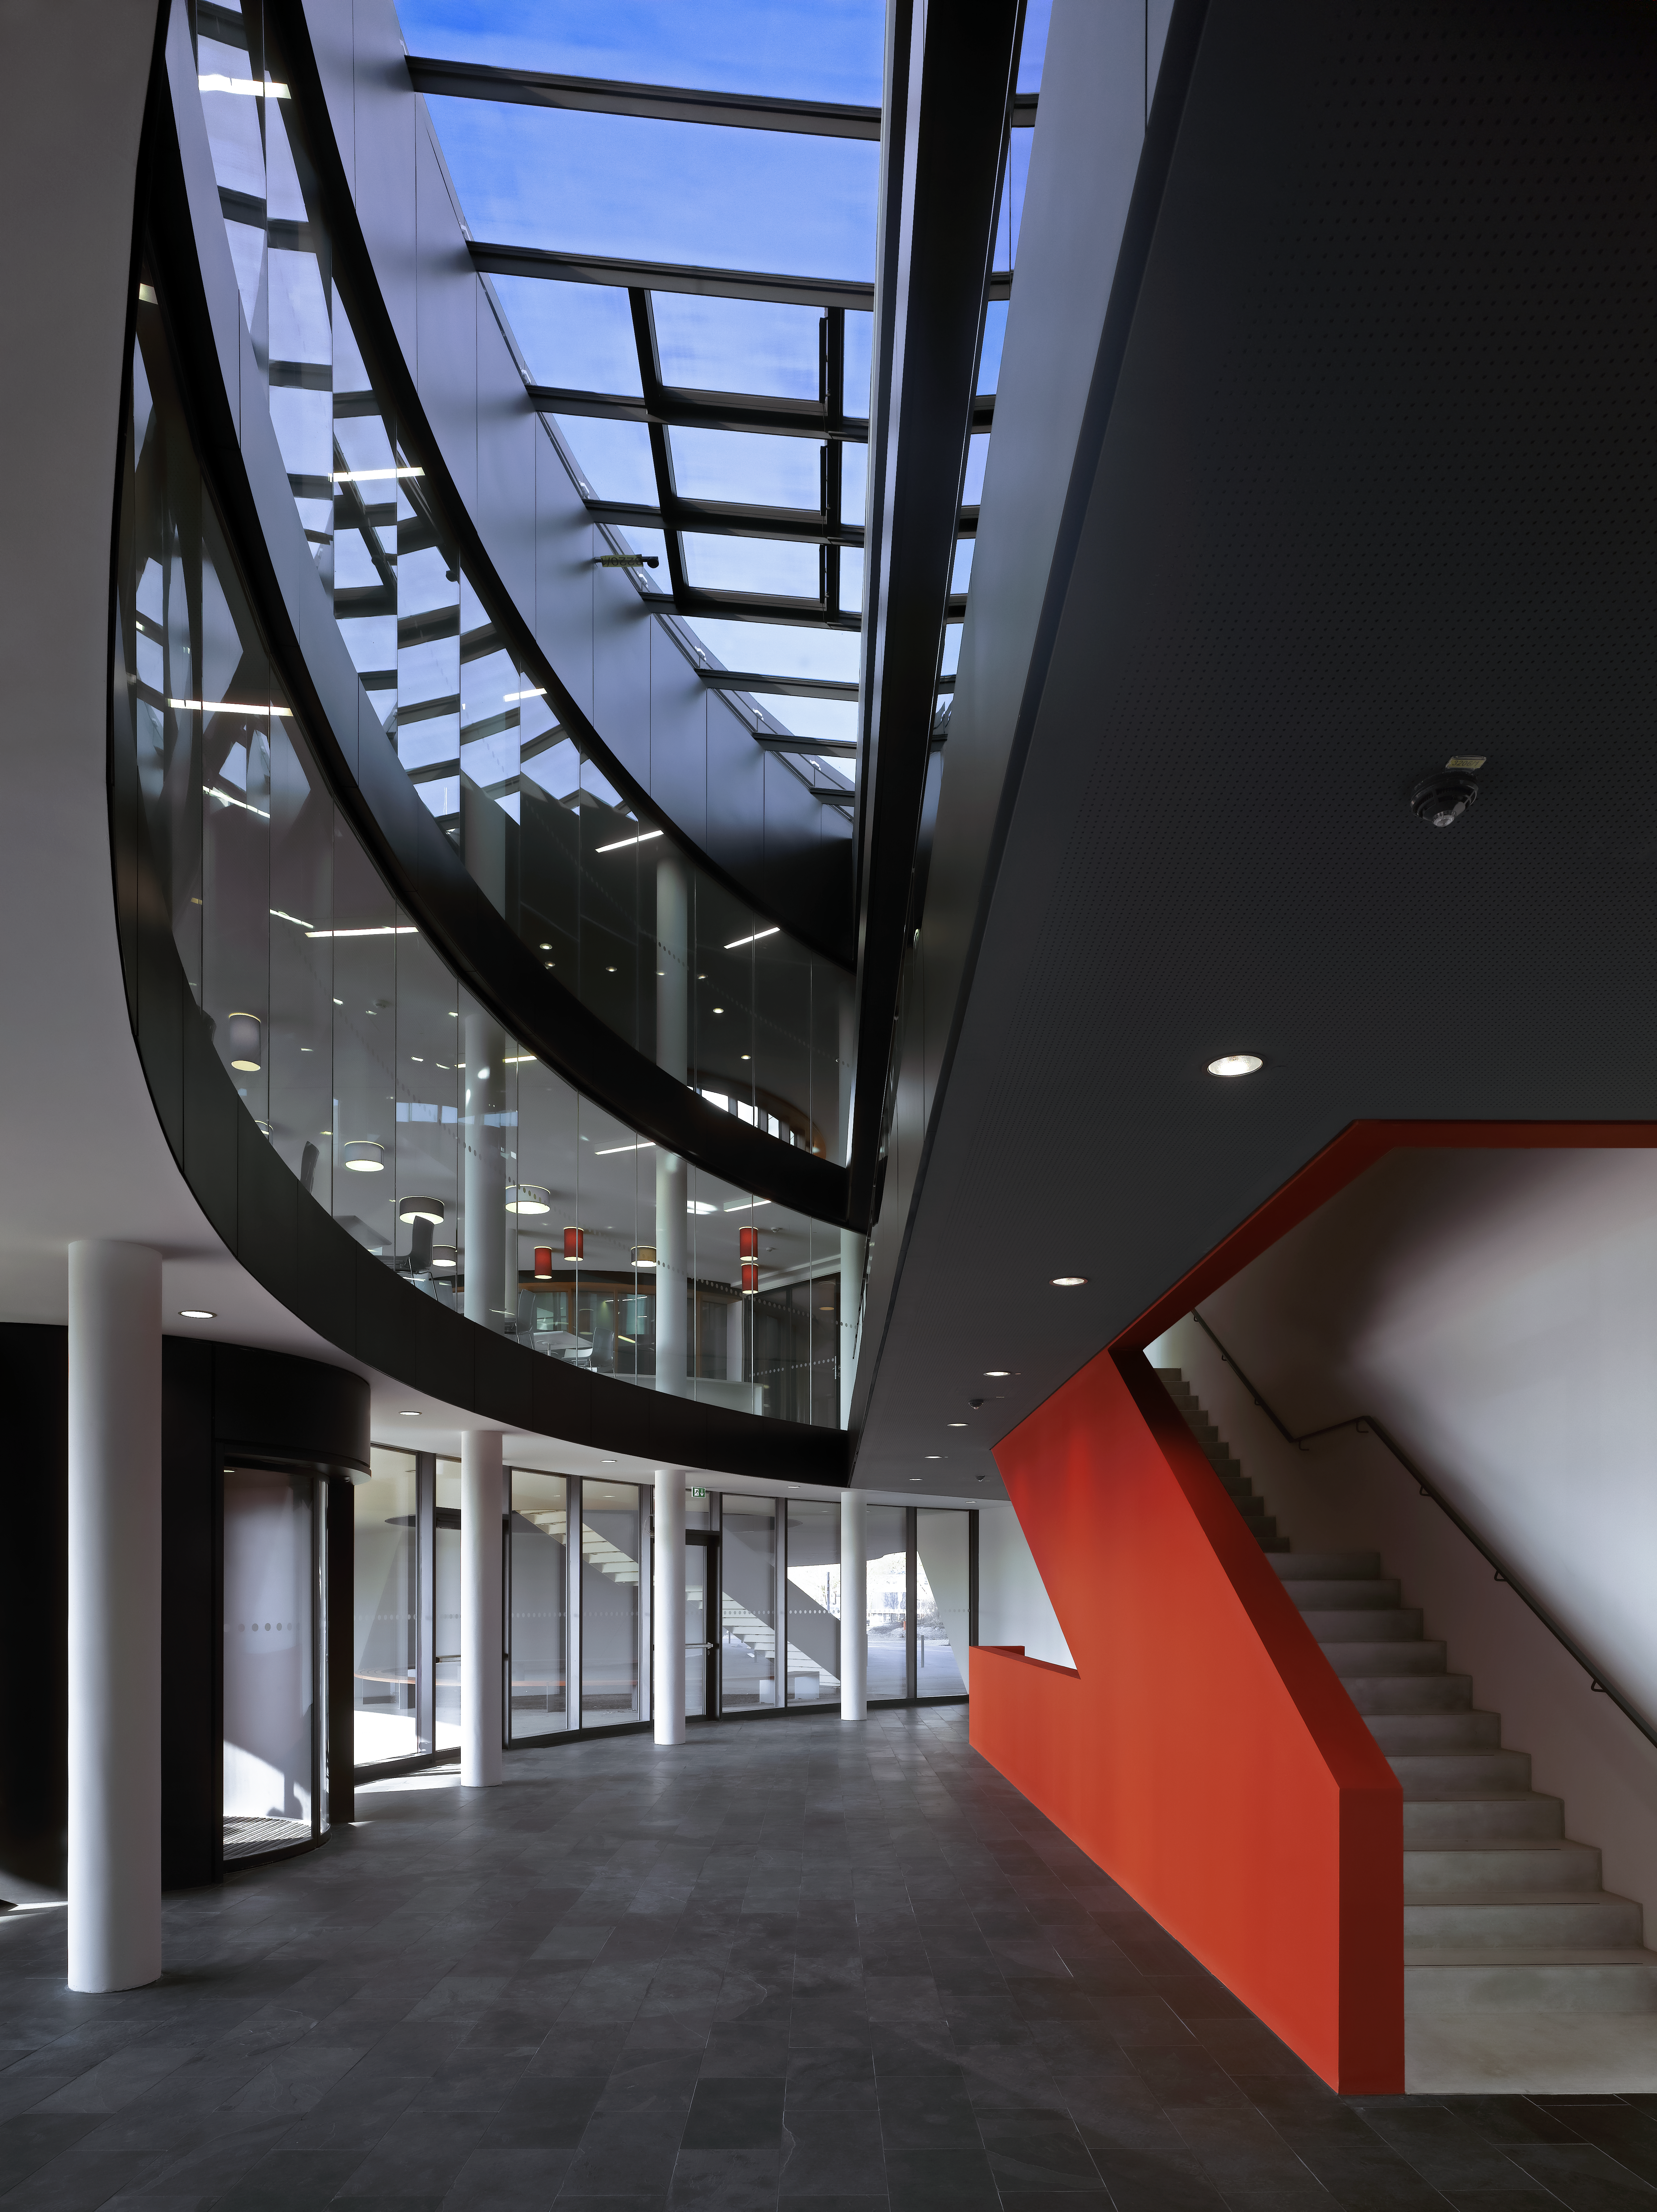

A red staircase

This image shows the central staircase of the new office Building at the ESO Headquarters in Garching, Germany. Whereas the rest of the building is kept in black and white, the staircase strikes with its bright red colour. This colour should resemble the colour of the Atacama Desert in Chile, which is home to the ESO Observatories.

Credit: Roland Halbe/ESO